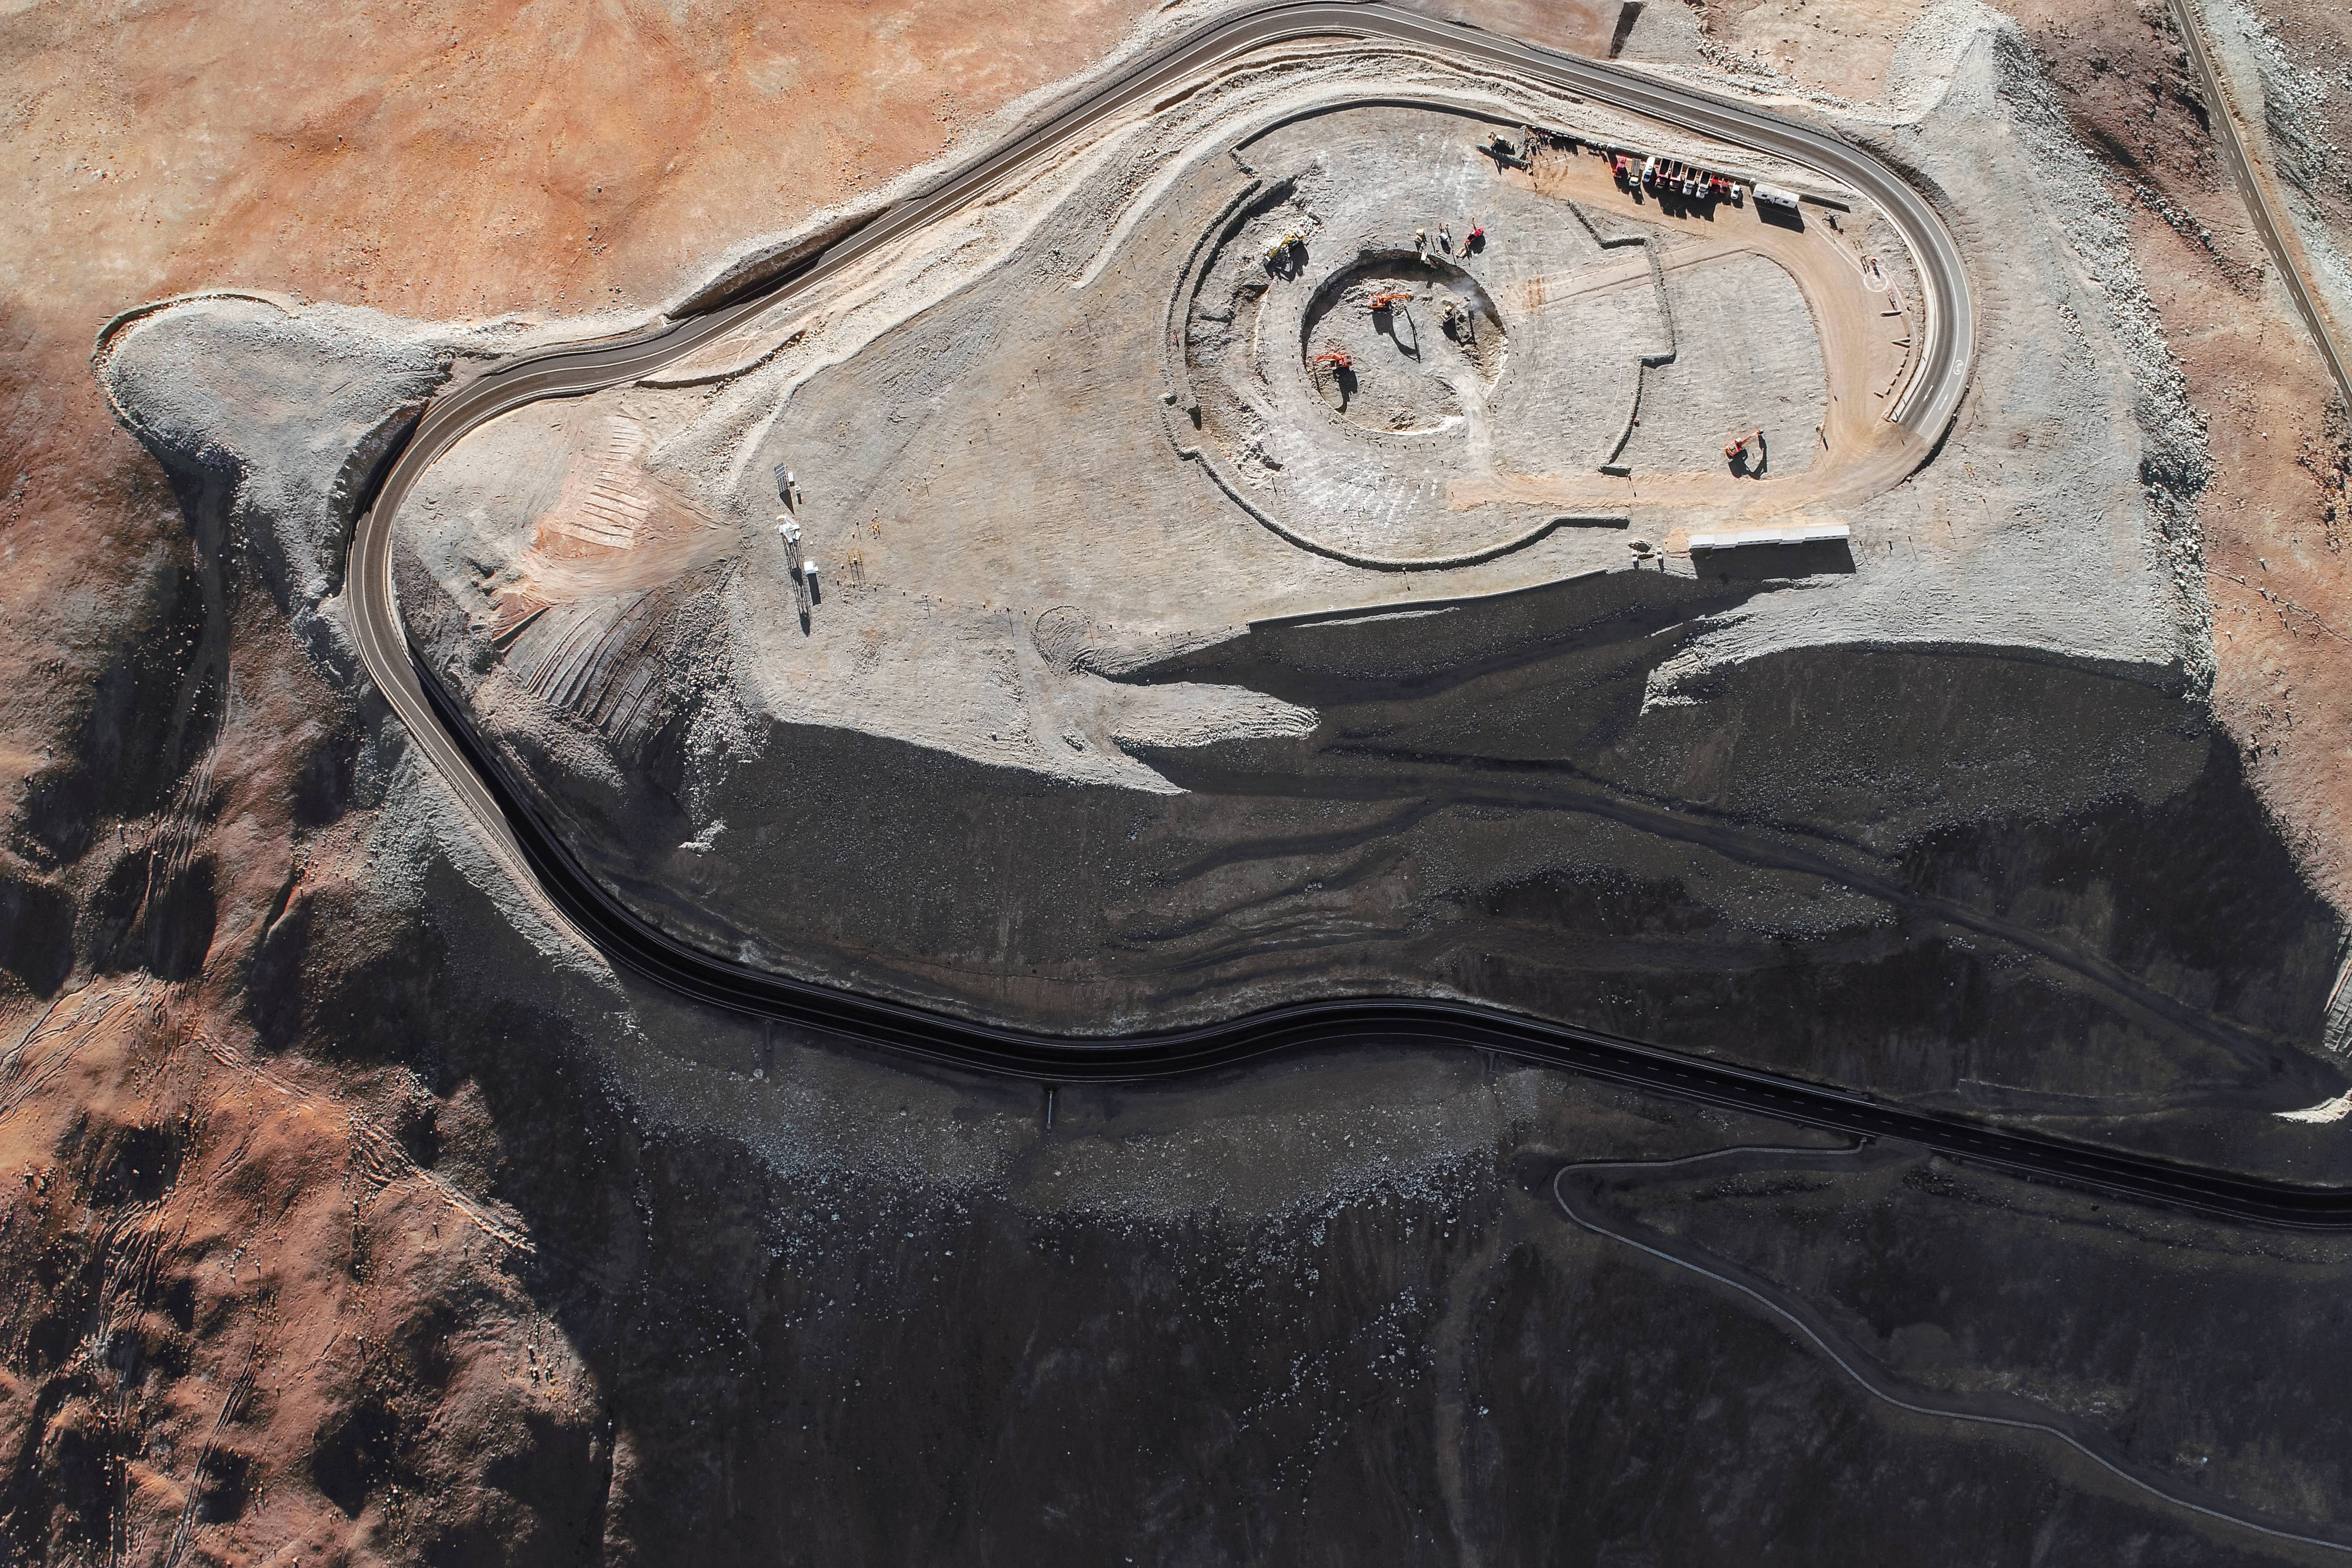

Astronomy from high up

Construction site of the Extremely Large Telescope.

Credit: ESO/G. Hüdepohl